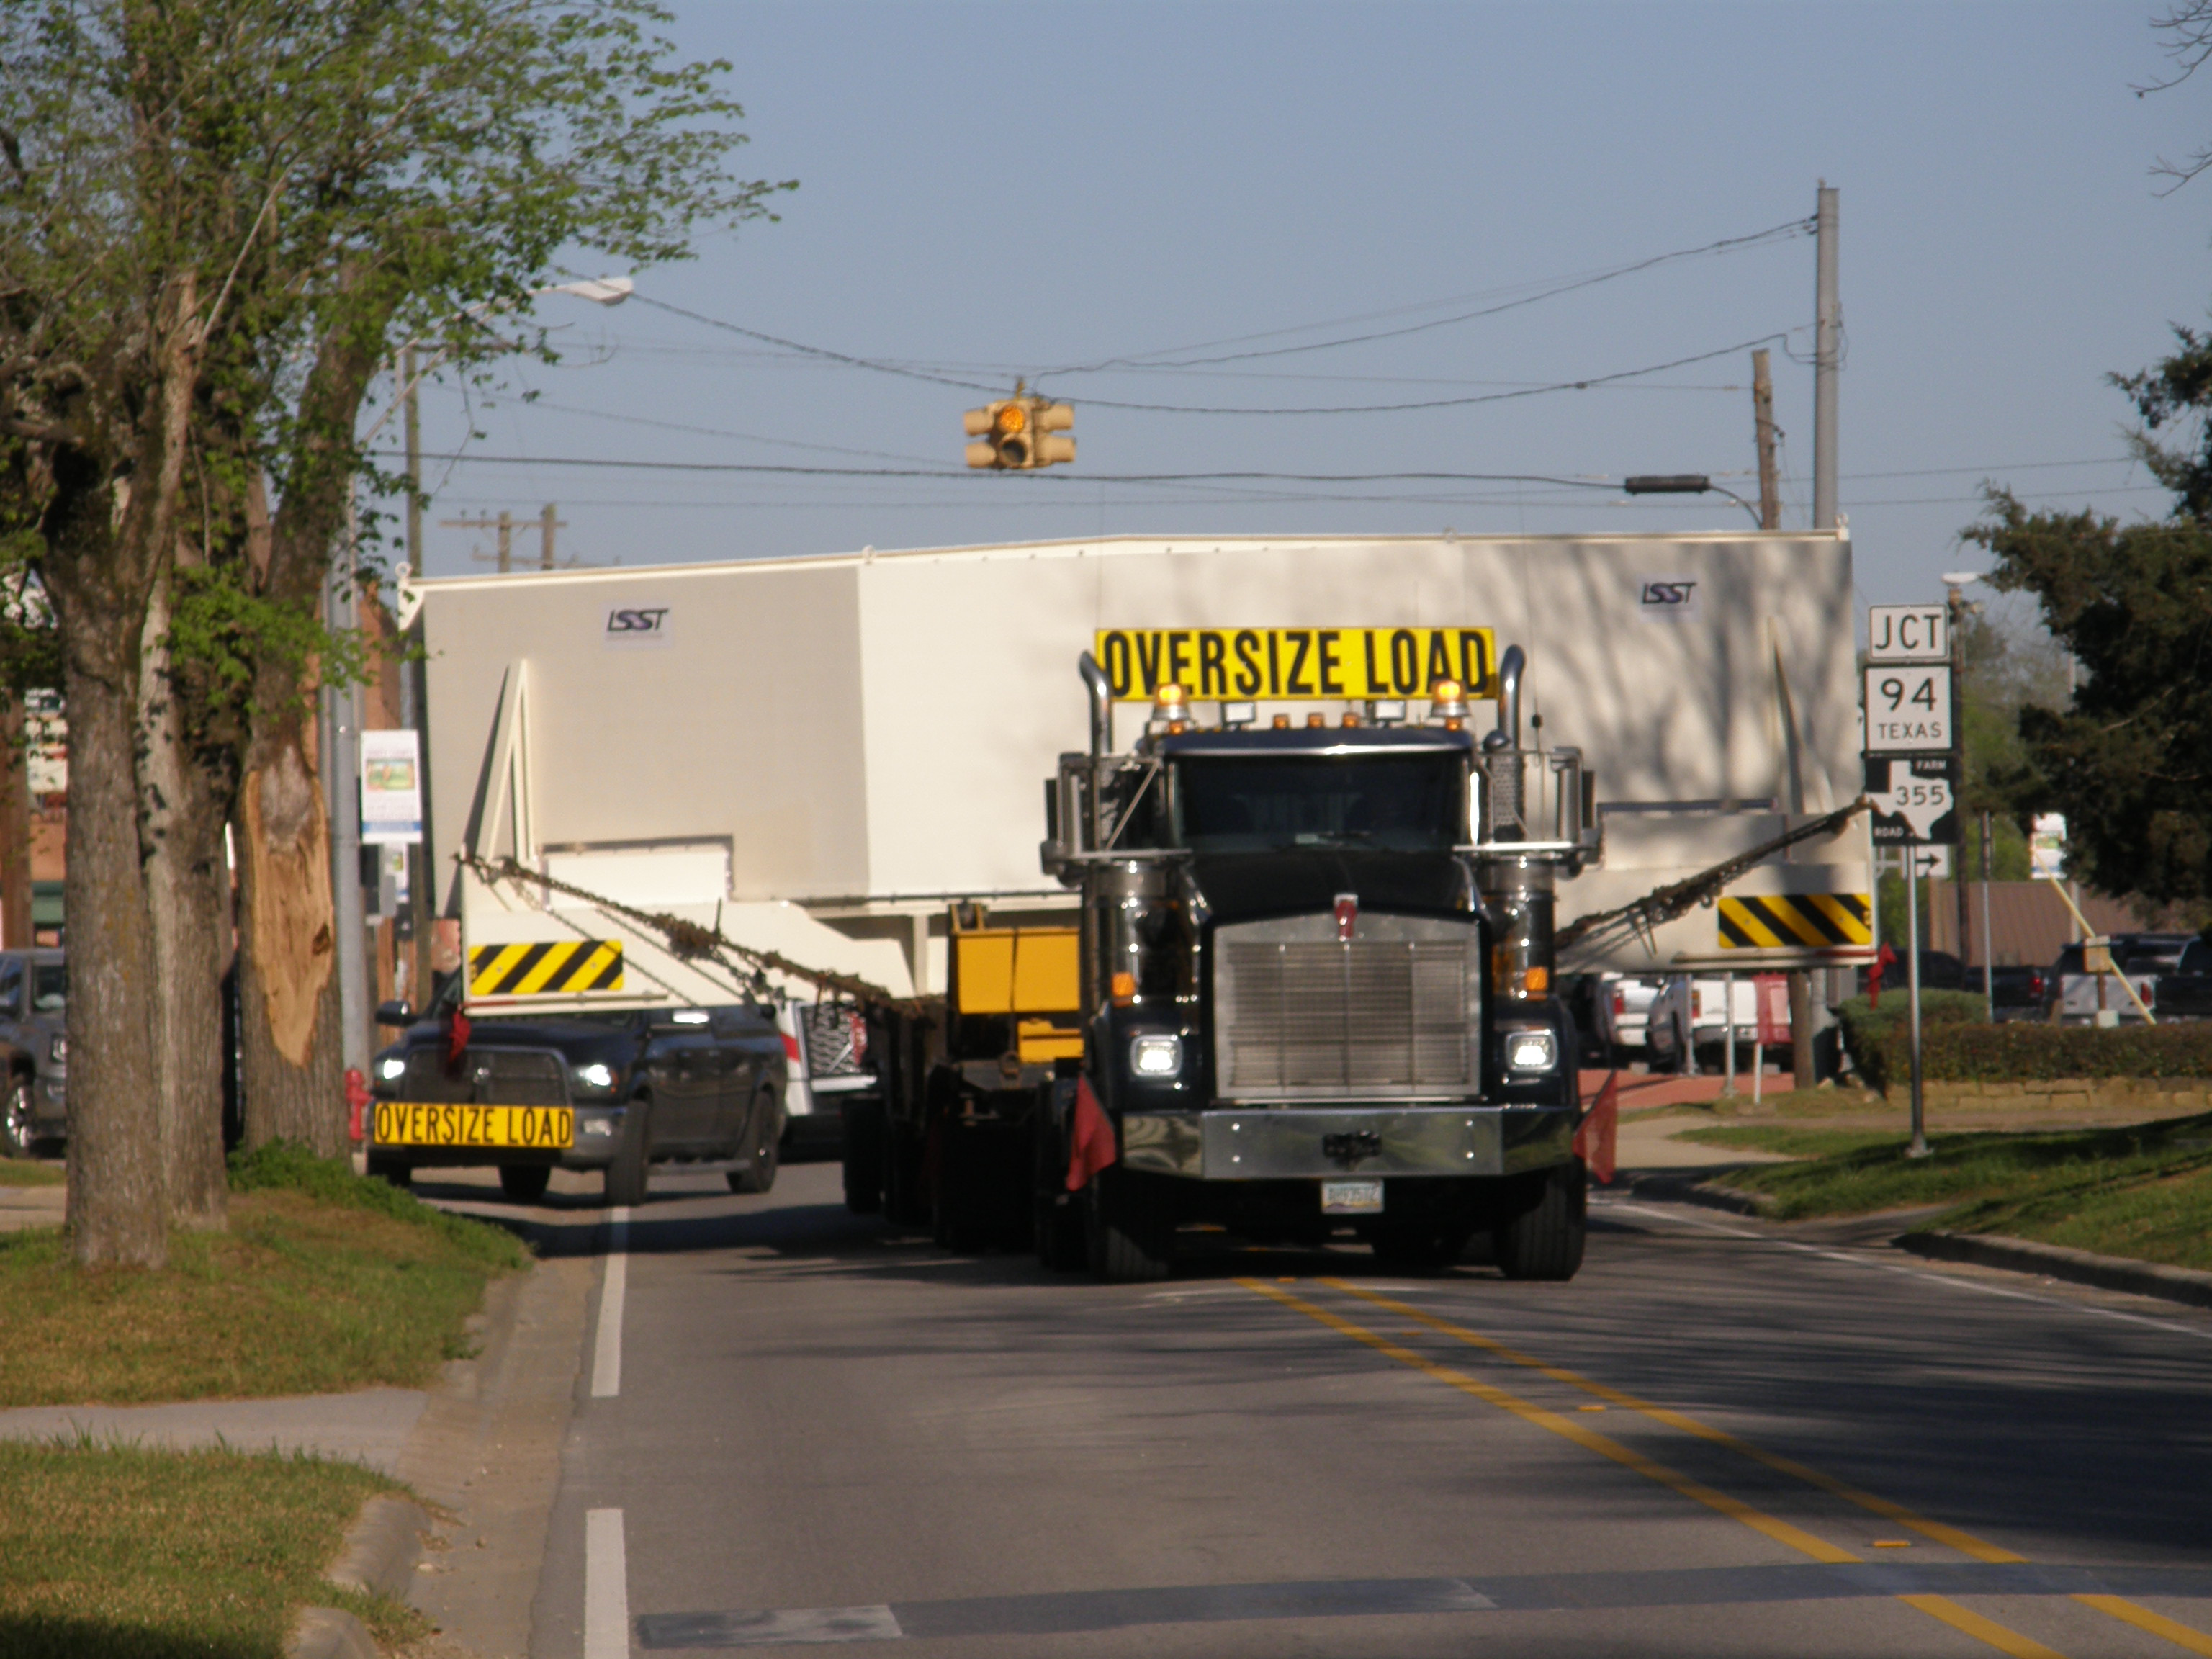

M1M3 Travels from Tucson to Houston

The LSST Primary/Tertiary Mirror (M1M3) in route from Tucson, where it left on March 15th, to Houston, where it arrived successfully on March 21st. From Houston, the mirror will ship to Coquimbo, Chile.

Credit: Precision Heavy Haul Inc./Rubin Observatory/NSF/AURA